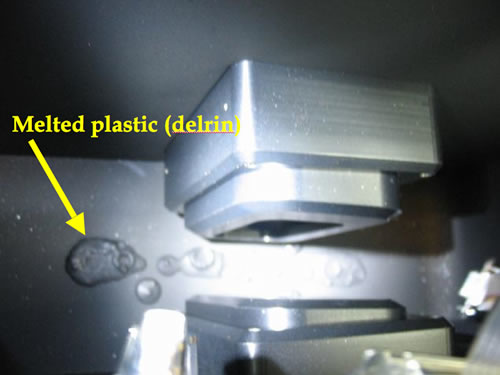

Everything with a low melting point melted

Everything with a low melting point melted.

Credit: International Gemini Observatory/NOIRLab/NSF/AURA